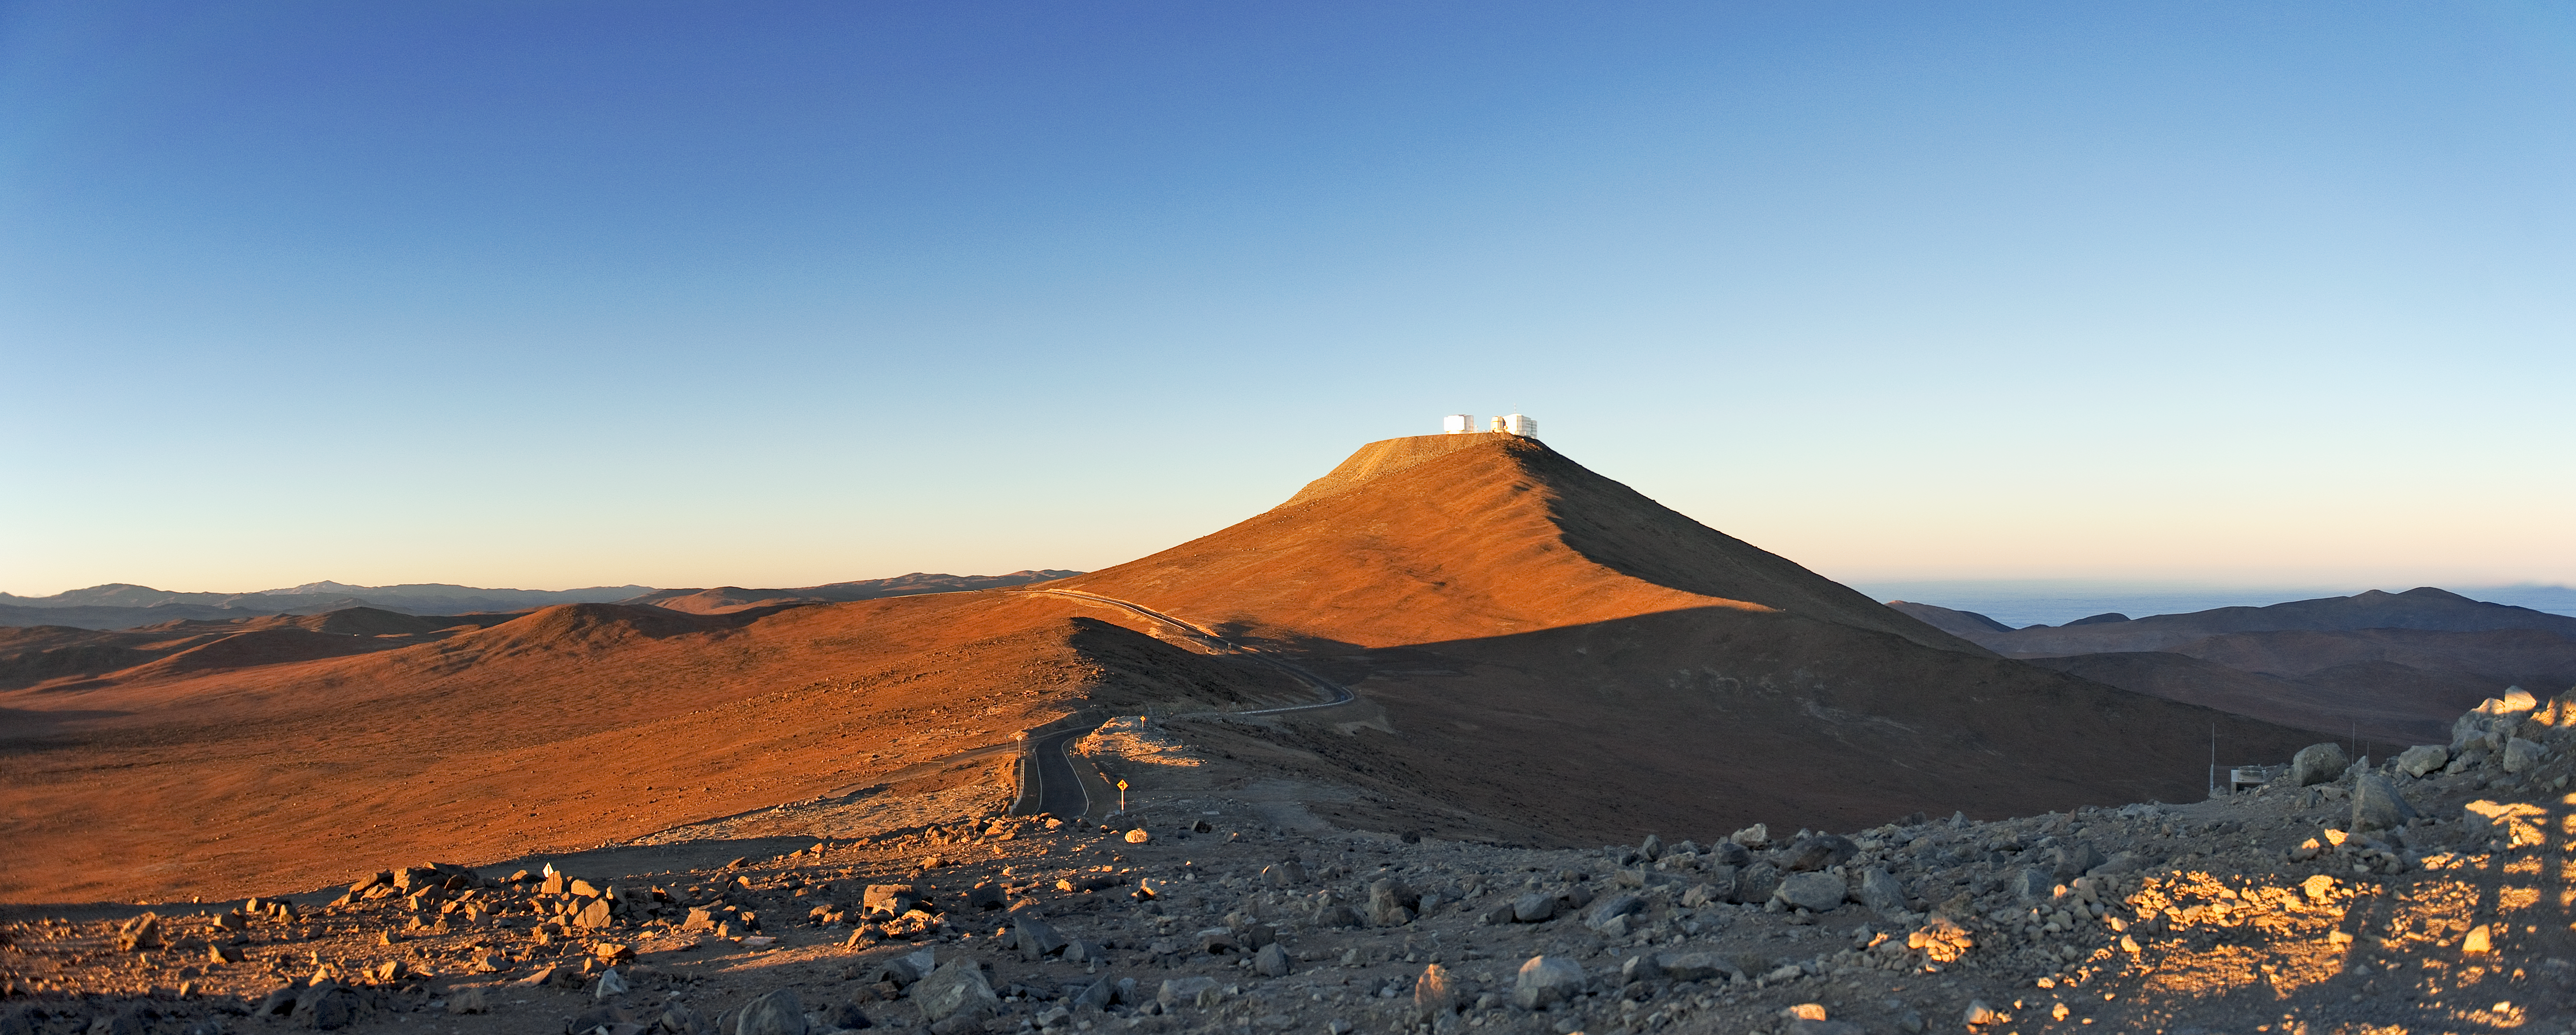

Sunrise at Paranal

Panoramic view of the desert around Paranal Observatory, taken towards the southwest during the early morning. While the 2600-metre-high Cerro Paranal is already lit by the rising Sun, on the right horizon, the coast of the Pacific Ocean — only 12 km away and typically covered by clouds — is still in the shade. On the flattened top of Cerro Paranal is the Very Large Telescope (VLT), composed of four 8.2-metre Unit Telescopes (UTs), plus four 1.8-metre Auxiliary Telescopes (ATs). In this image, only two of the UT enclosures, together with the smaller enclosure of the 2.6-metre VLT Survey Telescope (VST), are visible. The photograph was taken from a neighbouring peak, home of the 4.1-metre VISTA survey telescope.

Credit: ESO/José Francisco Salgado (josefrancisco.org)